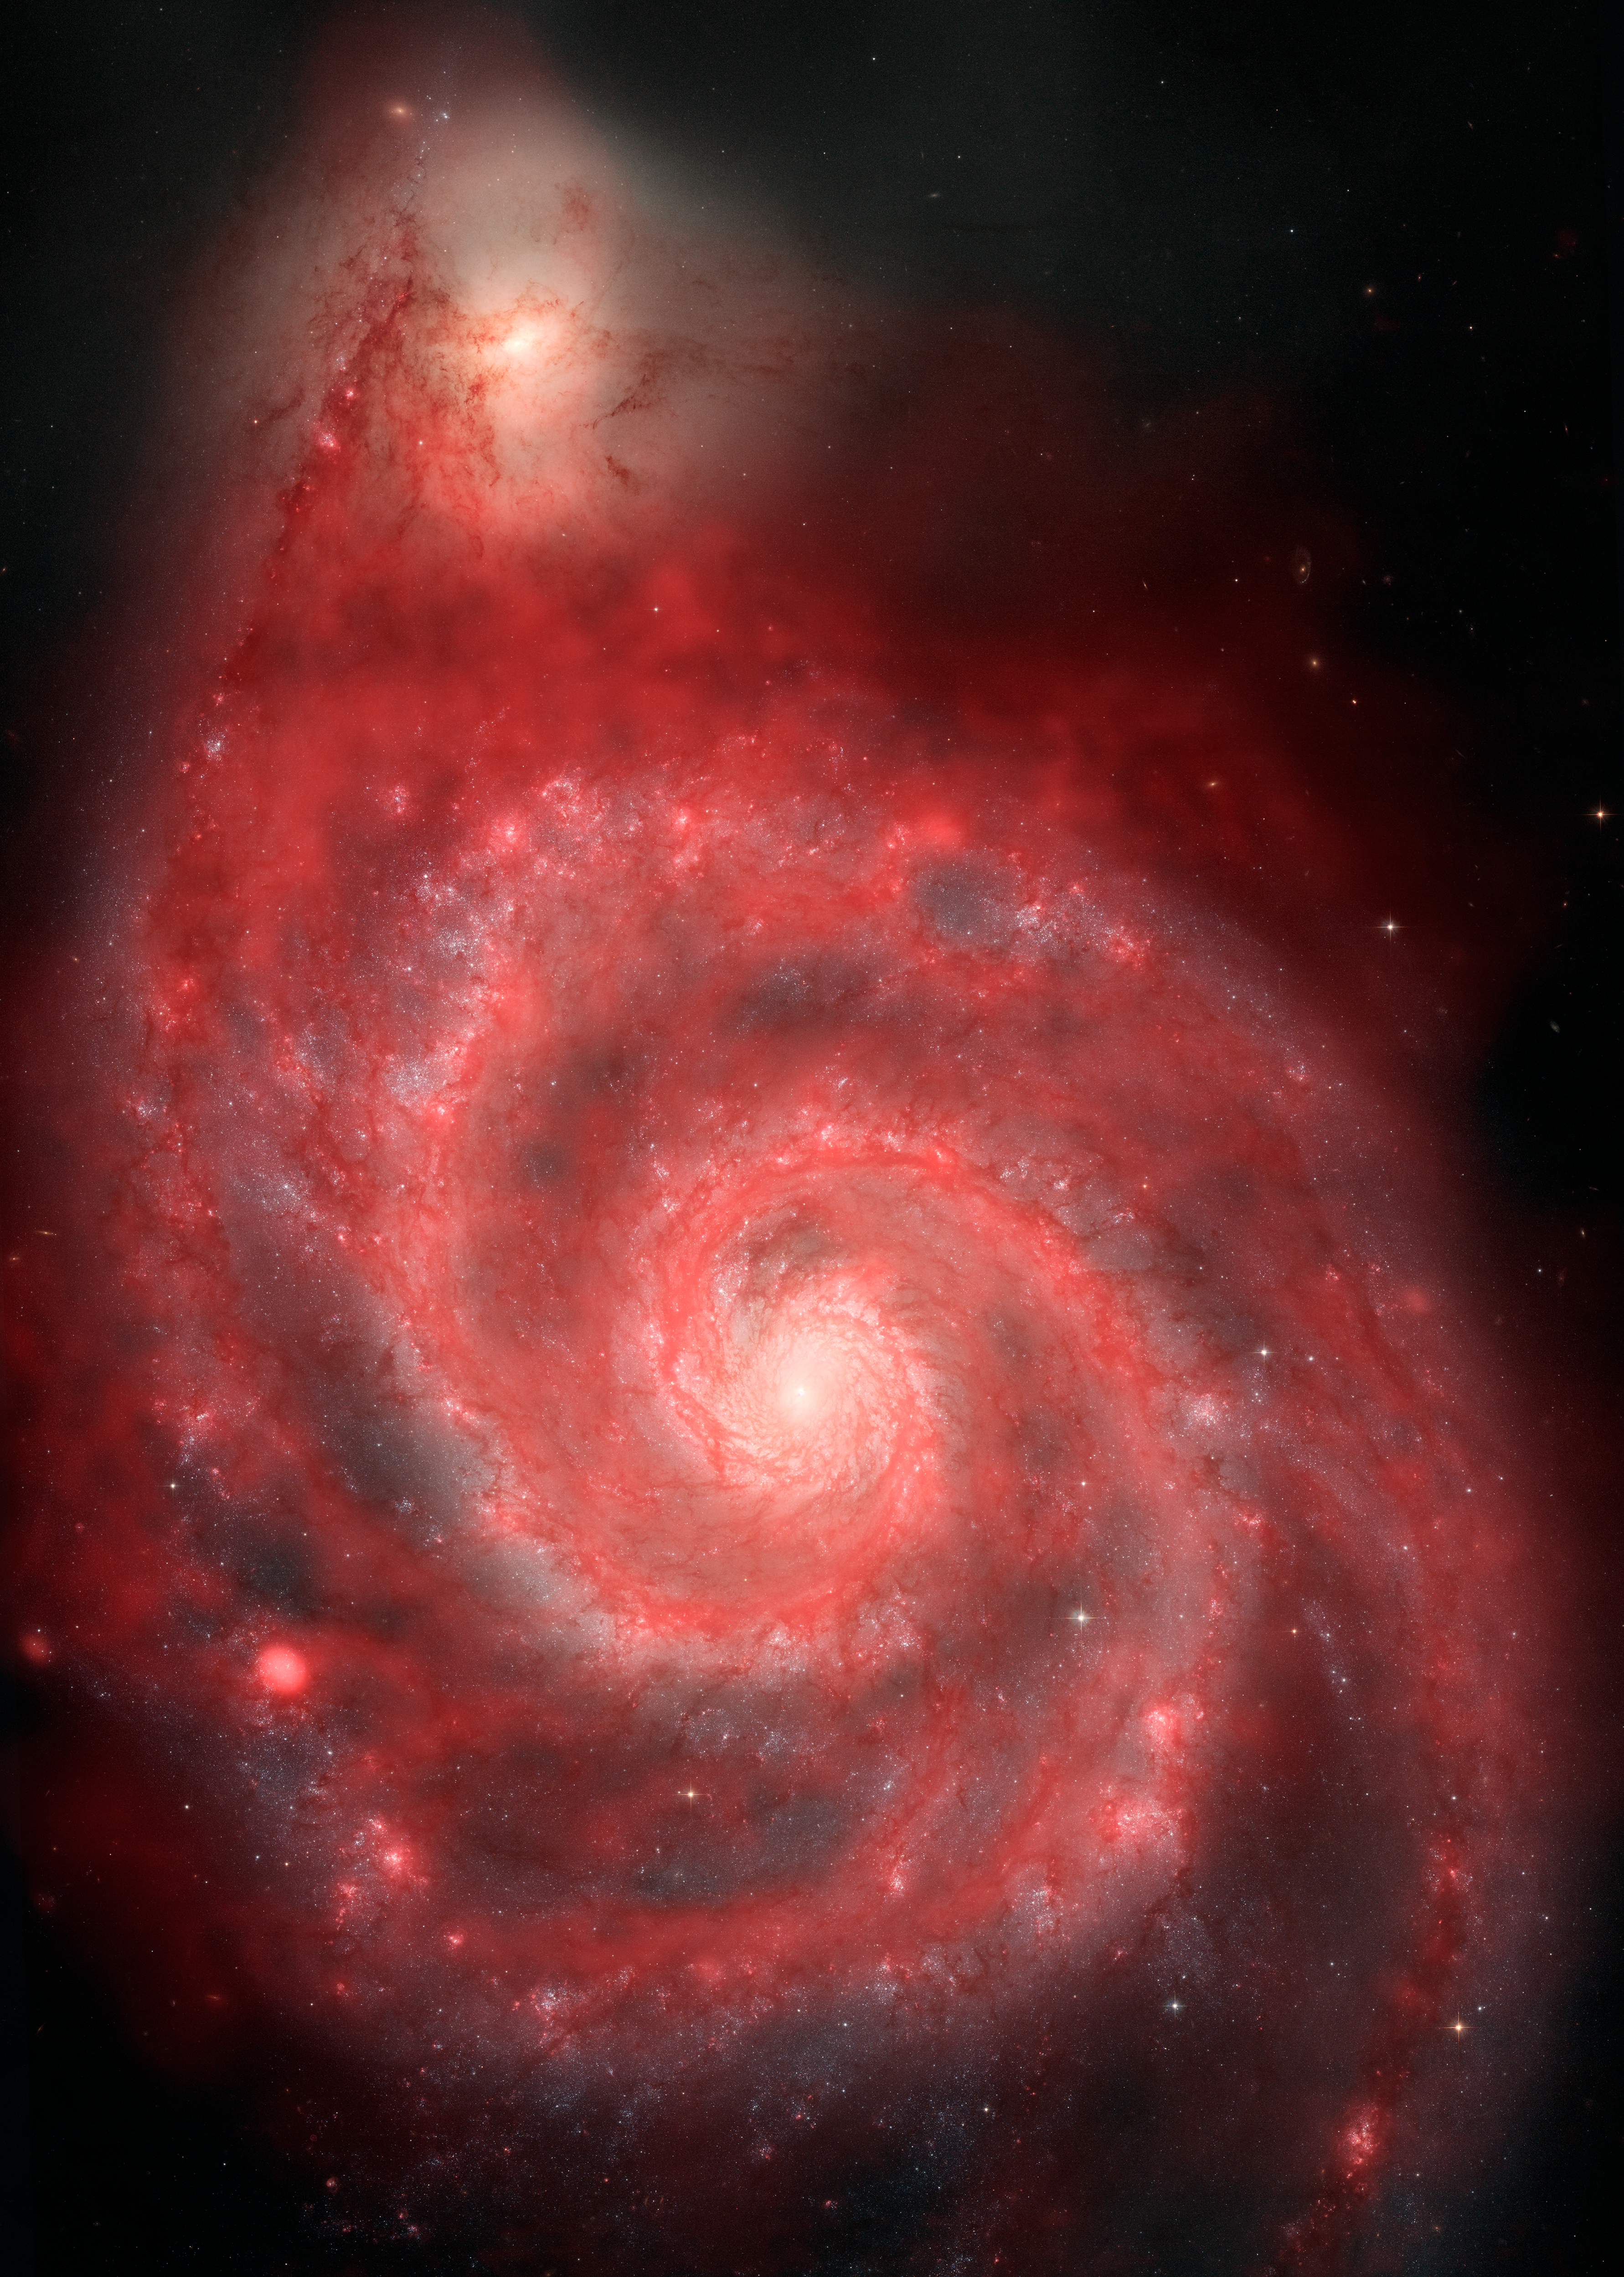

New View of the Whirlpool

This is the most detailed radio image of the Whirlpool Galaxy ever captured. The Very Large Array observed this pair of interacting galaxies as a demonstration of its new upgrade to the world's most powerful radio astronomy camera. In white is the image of the Whirlpool as taken by optical telescopes. In red are the gas clouds imaged by their radio waves by the VLA. This is a very rich environment for star formation.

Credit: NRAO/AUI/NSF; HST composite by B. Saxton